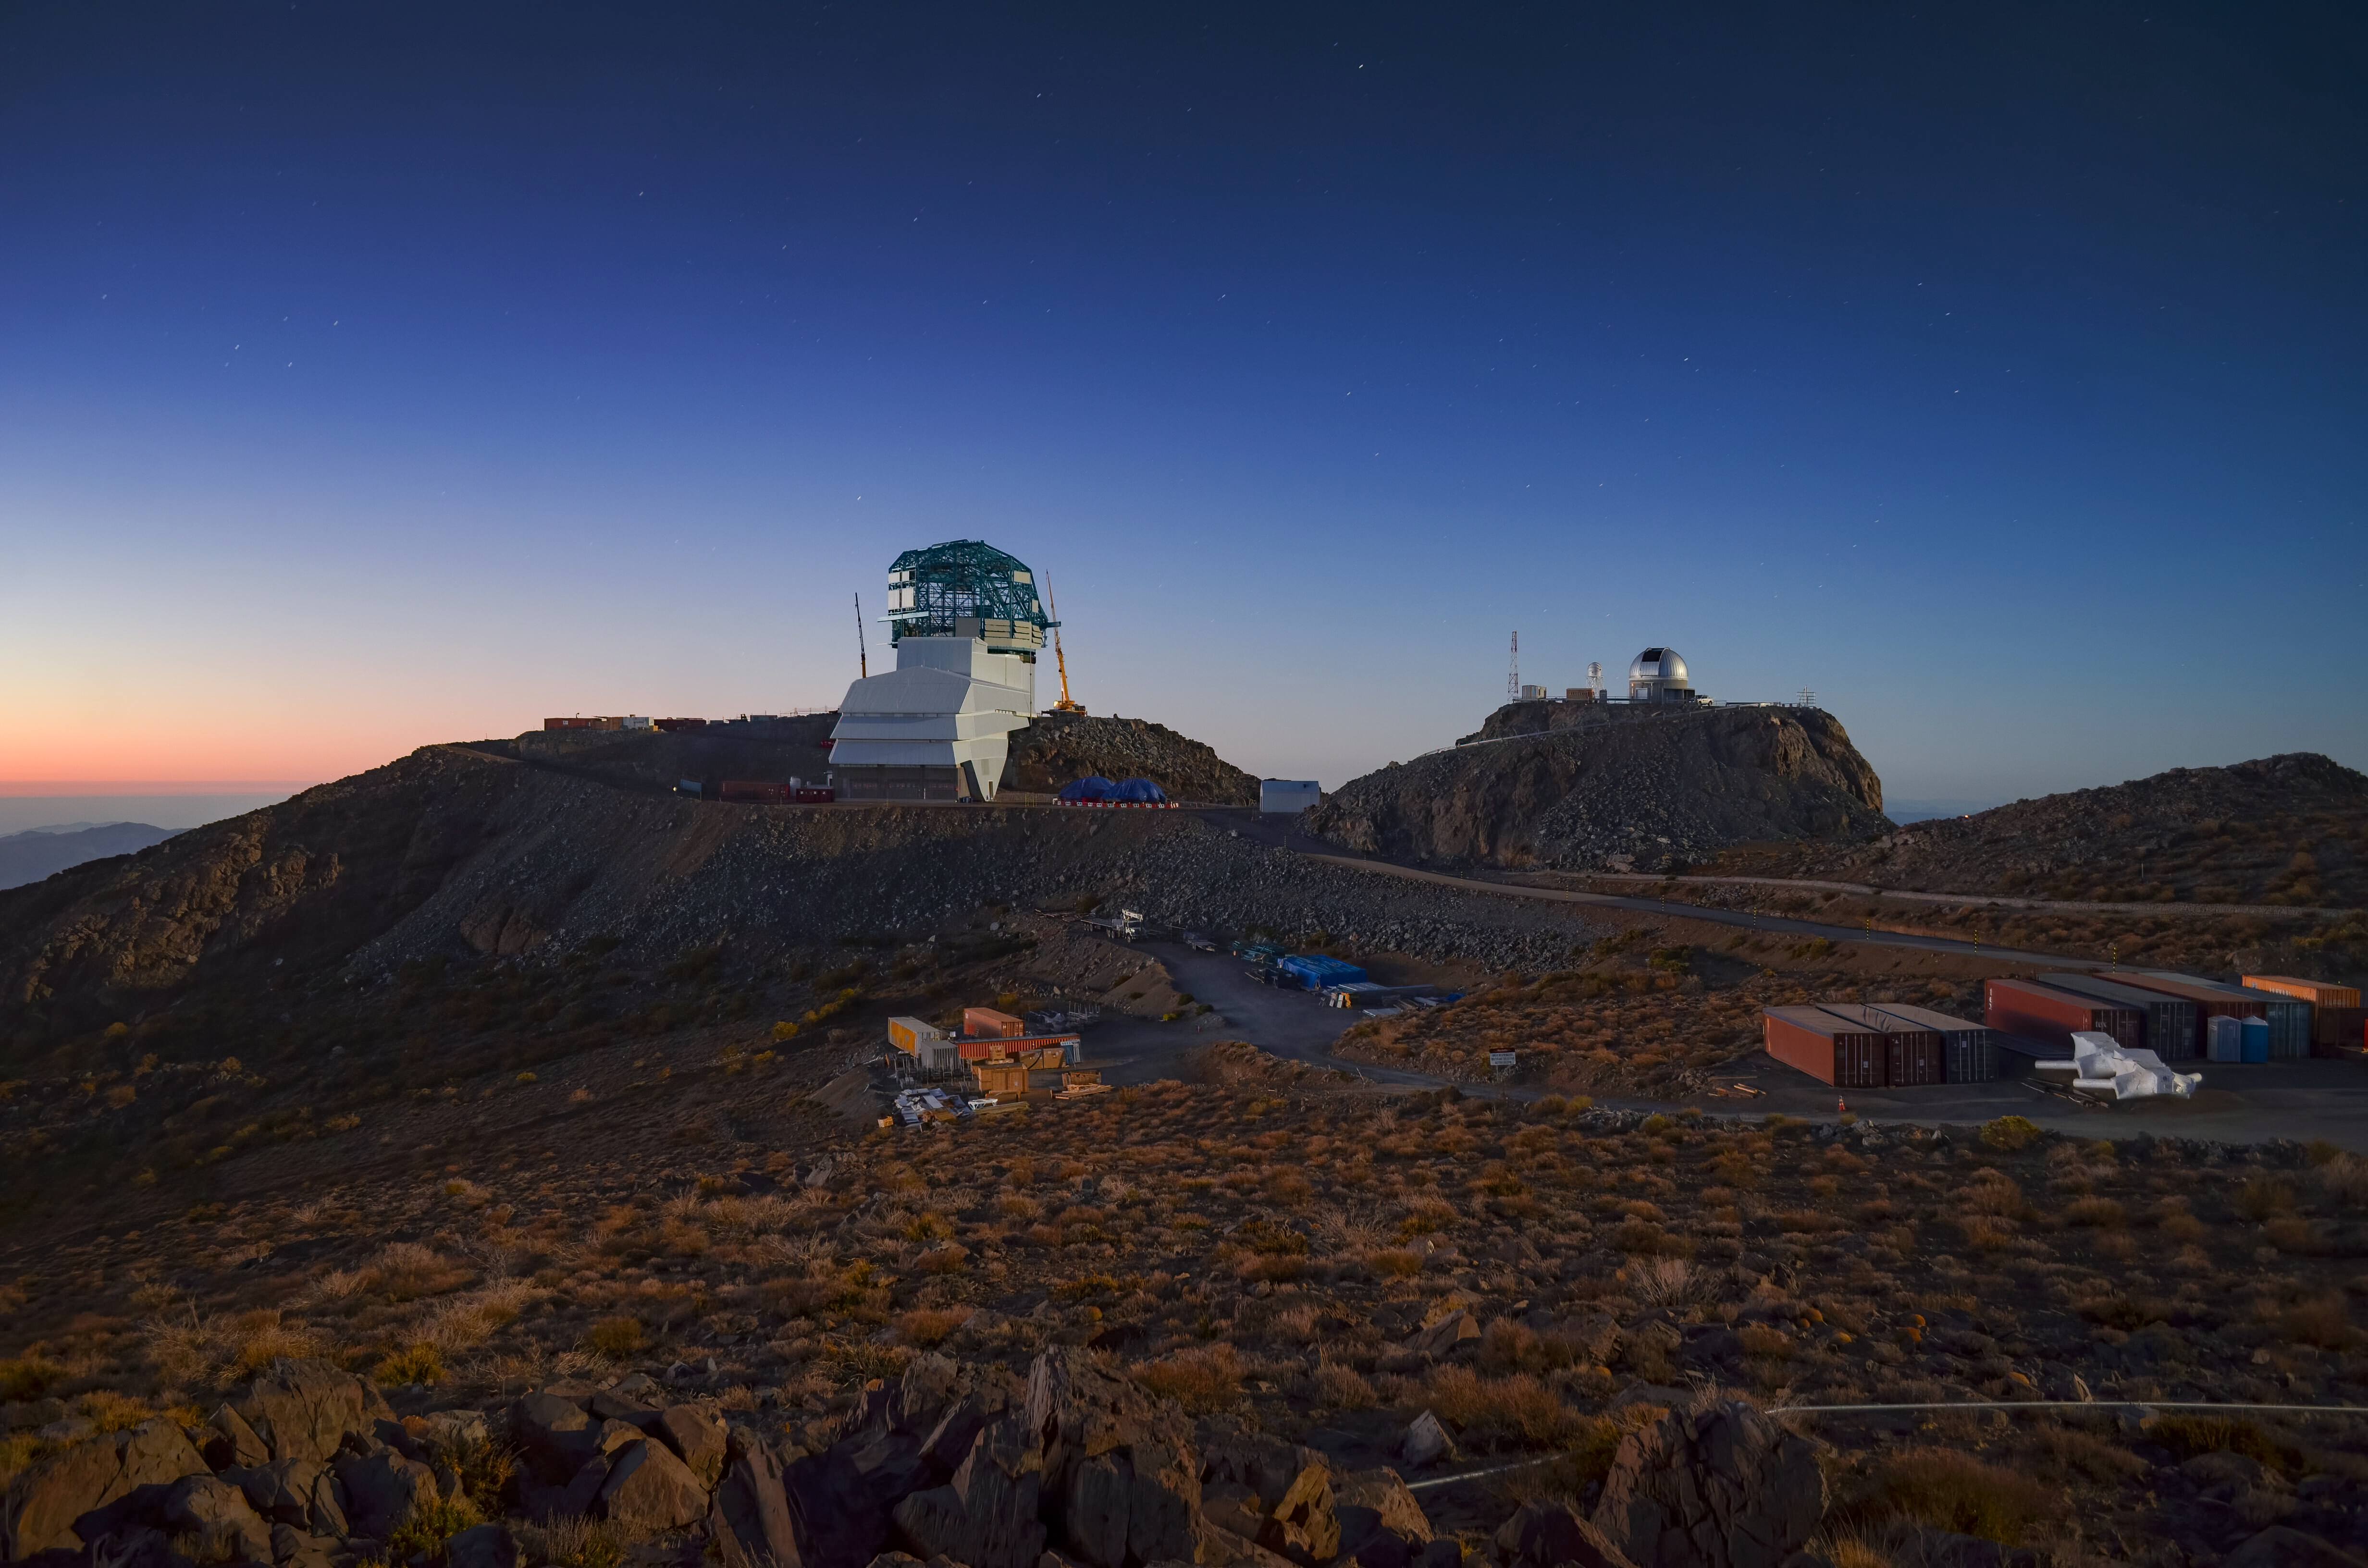

Sunset at Dawn of Big Data

The Vera C. Rubin Observatory (formerly known as the Large Synoptic Survey Telescope or LSST — see the press release) is featured in this peaceful twilight image. Currently under construction on Cerro Pachón in the Chilean Andes, the Rubin Observatory will produce the Legacy Survey of Space and Time (LSST), a ten-year optical survey of the visible sky that begins in October 2022. The survey will be conducted using the 8.4-meter Simonyi Survey Telescope, which is currently being assembled inside the summit facility, and the 3200-megapixel DOE-funded LSST Camera, which is nearing completion at SLAC National Laboratory. The Rubin Observatory is expected to image 37 billion stars and galaxies during the survey, and will produce about 20 terabytes of data every night. In just the first year of the survey, it will image more asteroids, stars, quasars, and galaxies than all previous telescopes combined.

Credit: Rubin Observatory/NSF/AURA